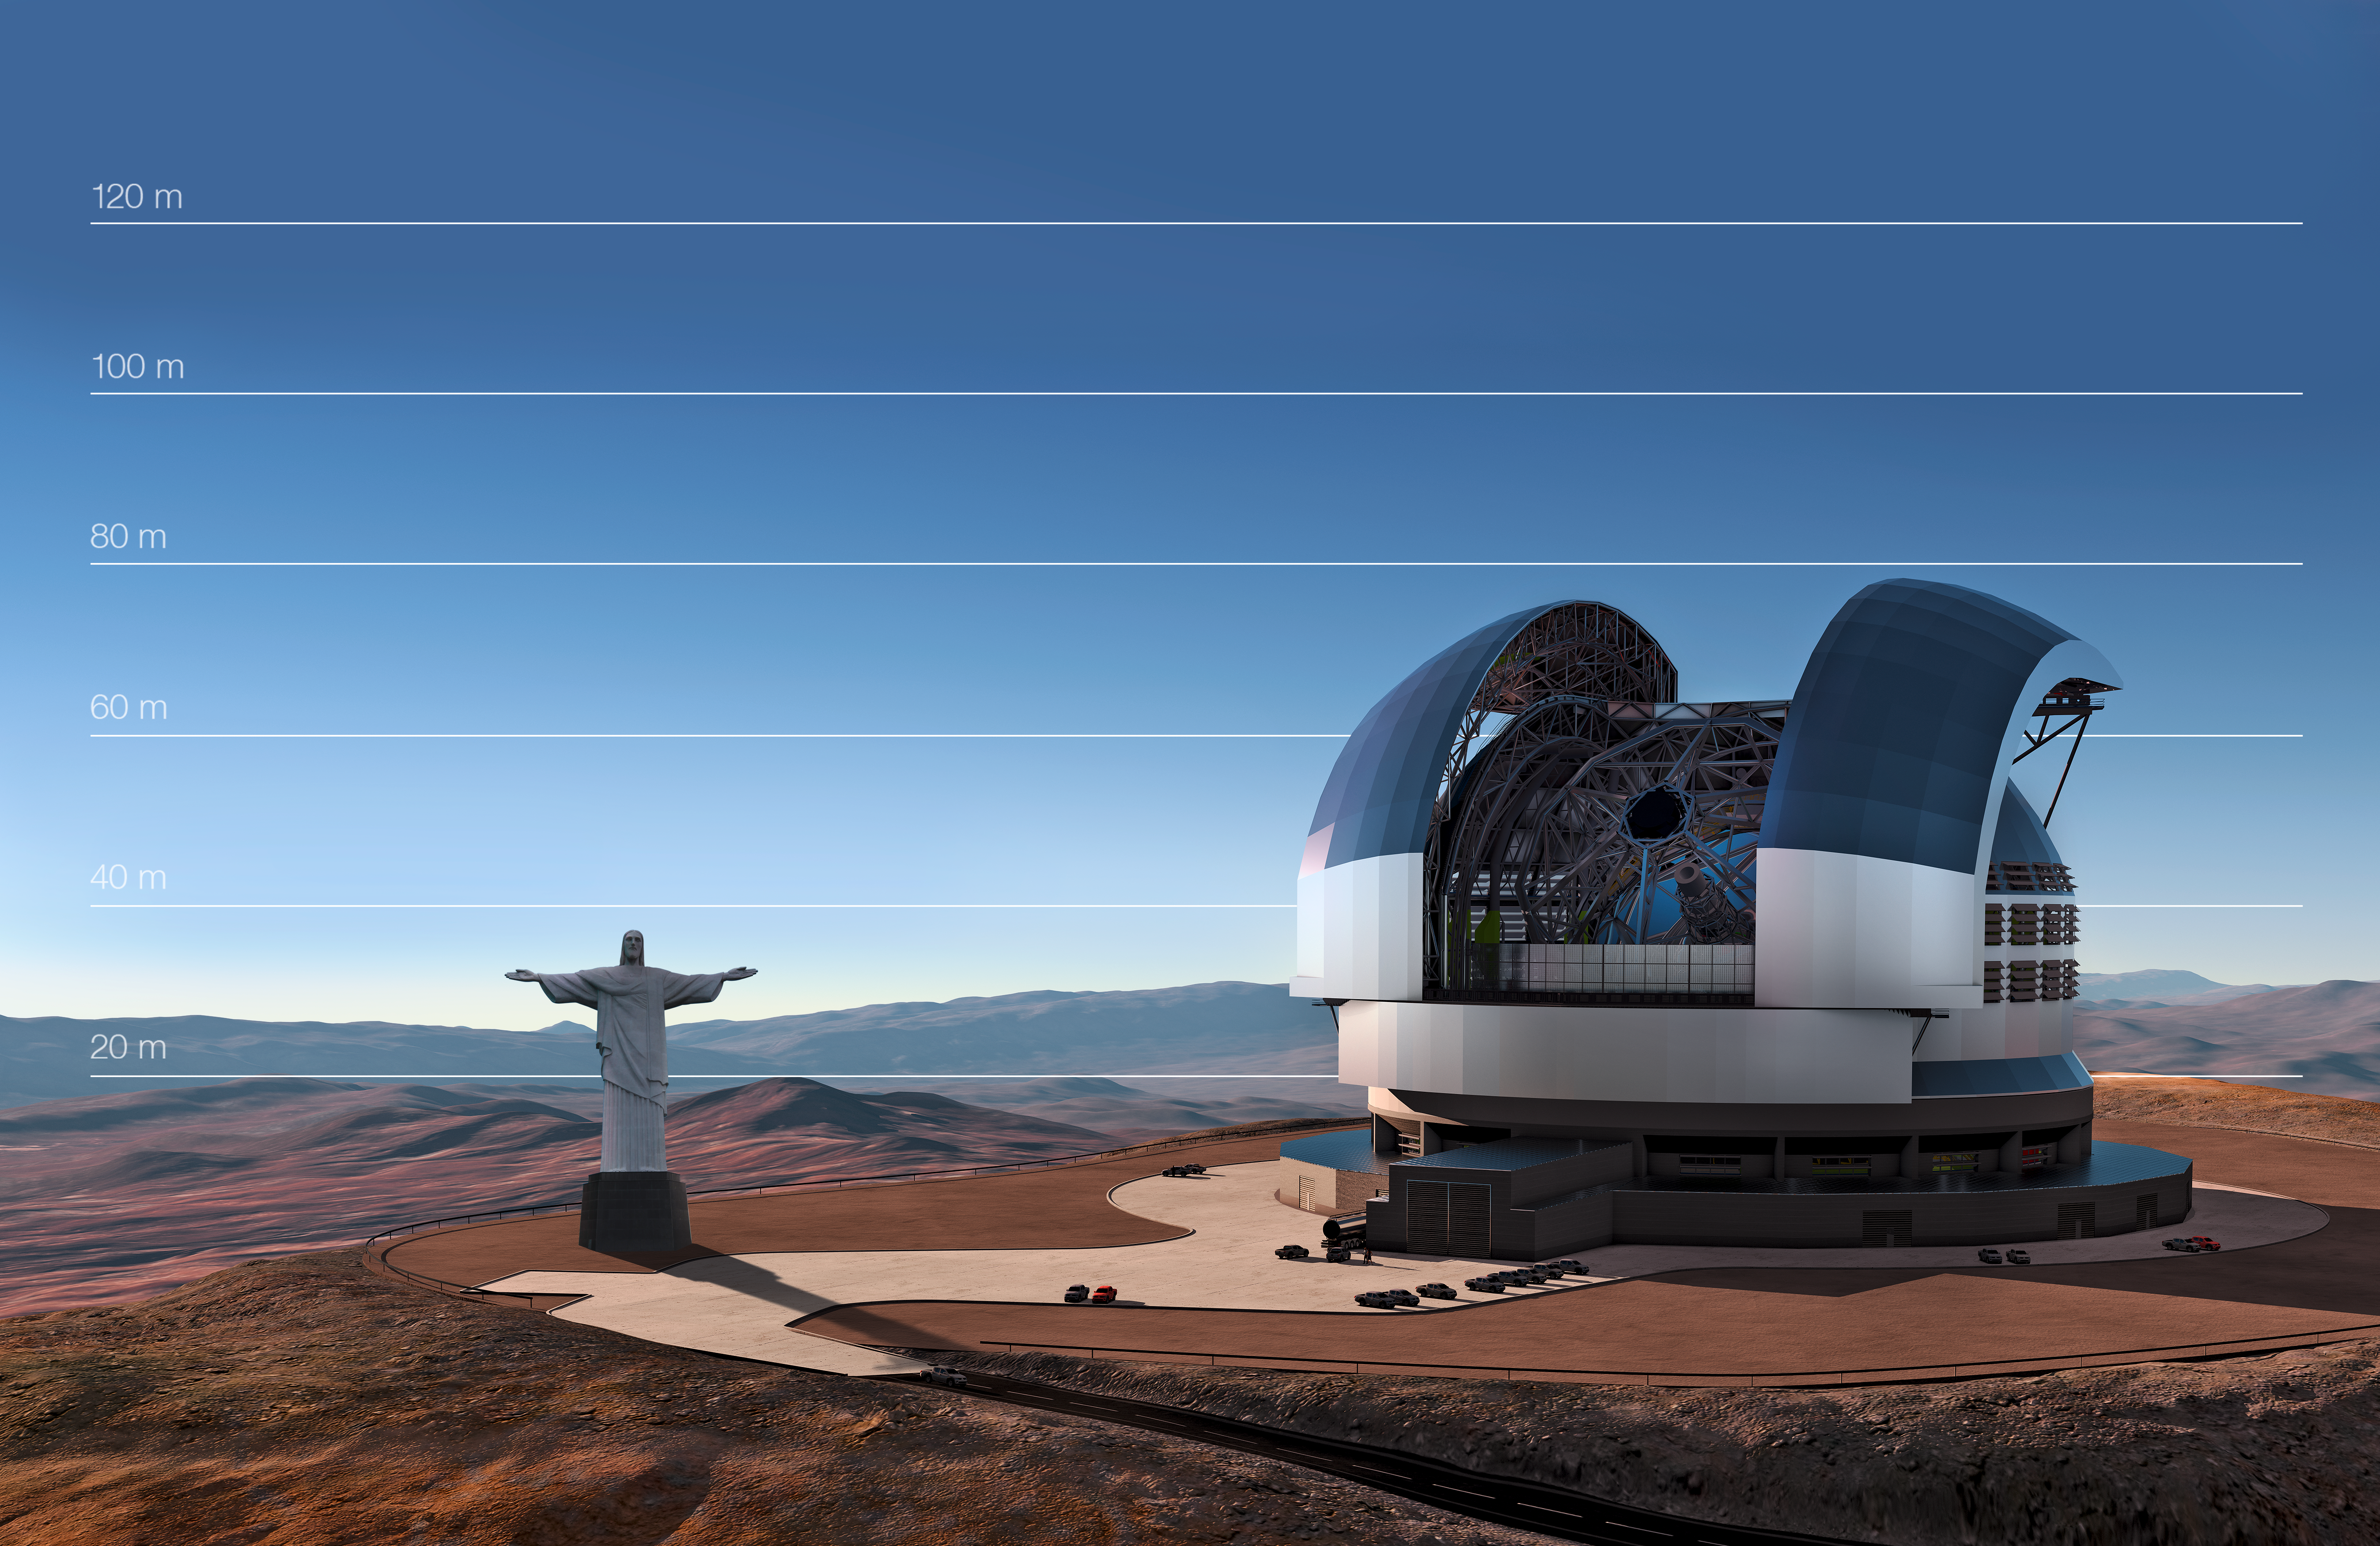

The E-ELT compared to the statue of Christ the Redeemer in Rio de Janeiro, Brazil

This artist's impression shows the E-ELT compared to the statue of Christ the Redeemer in Rio de Janeiro, Brazil.

Credit: ESO